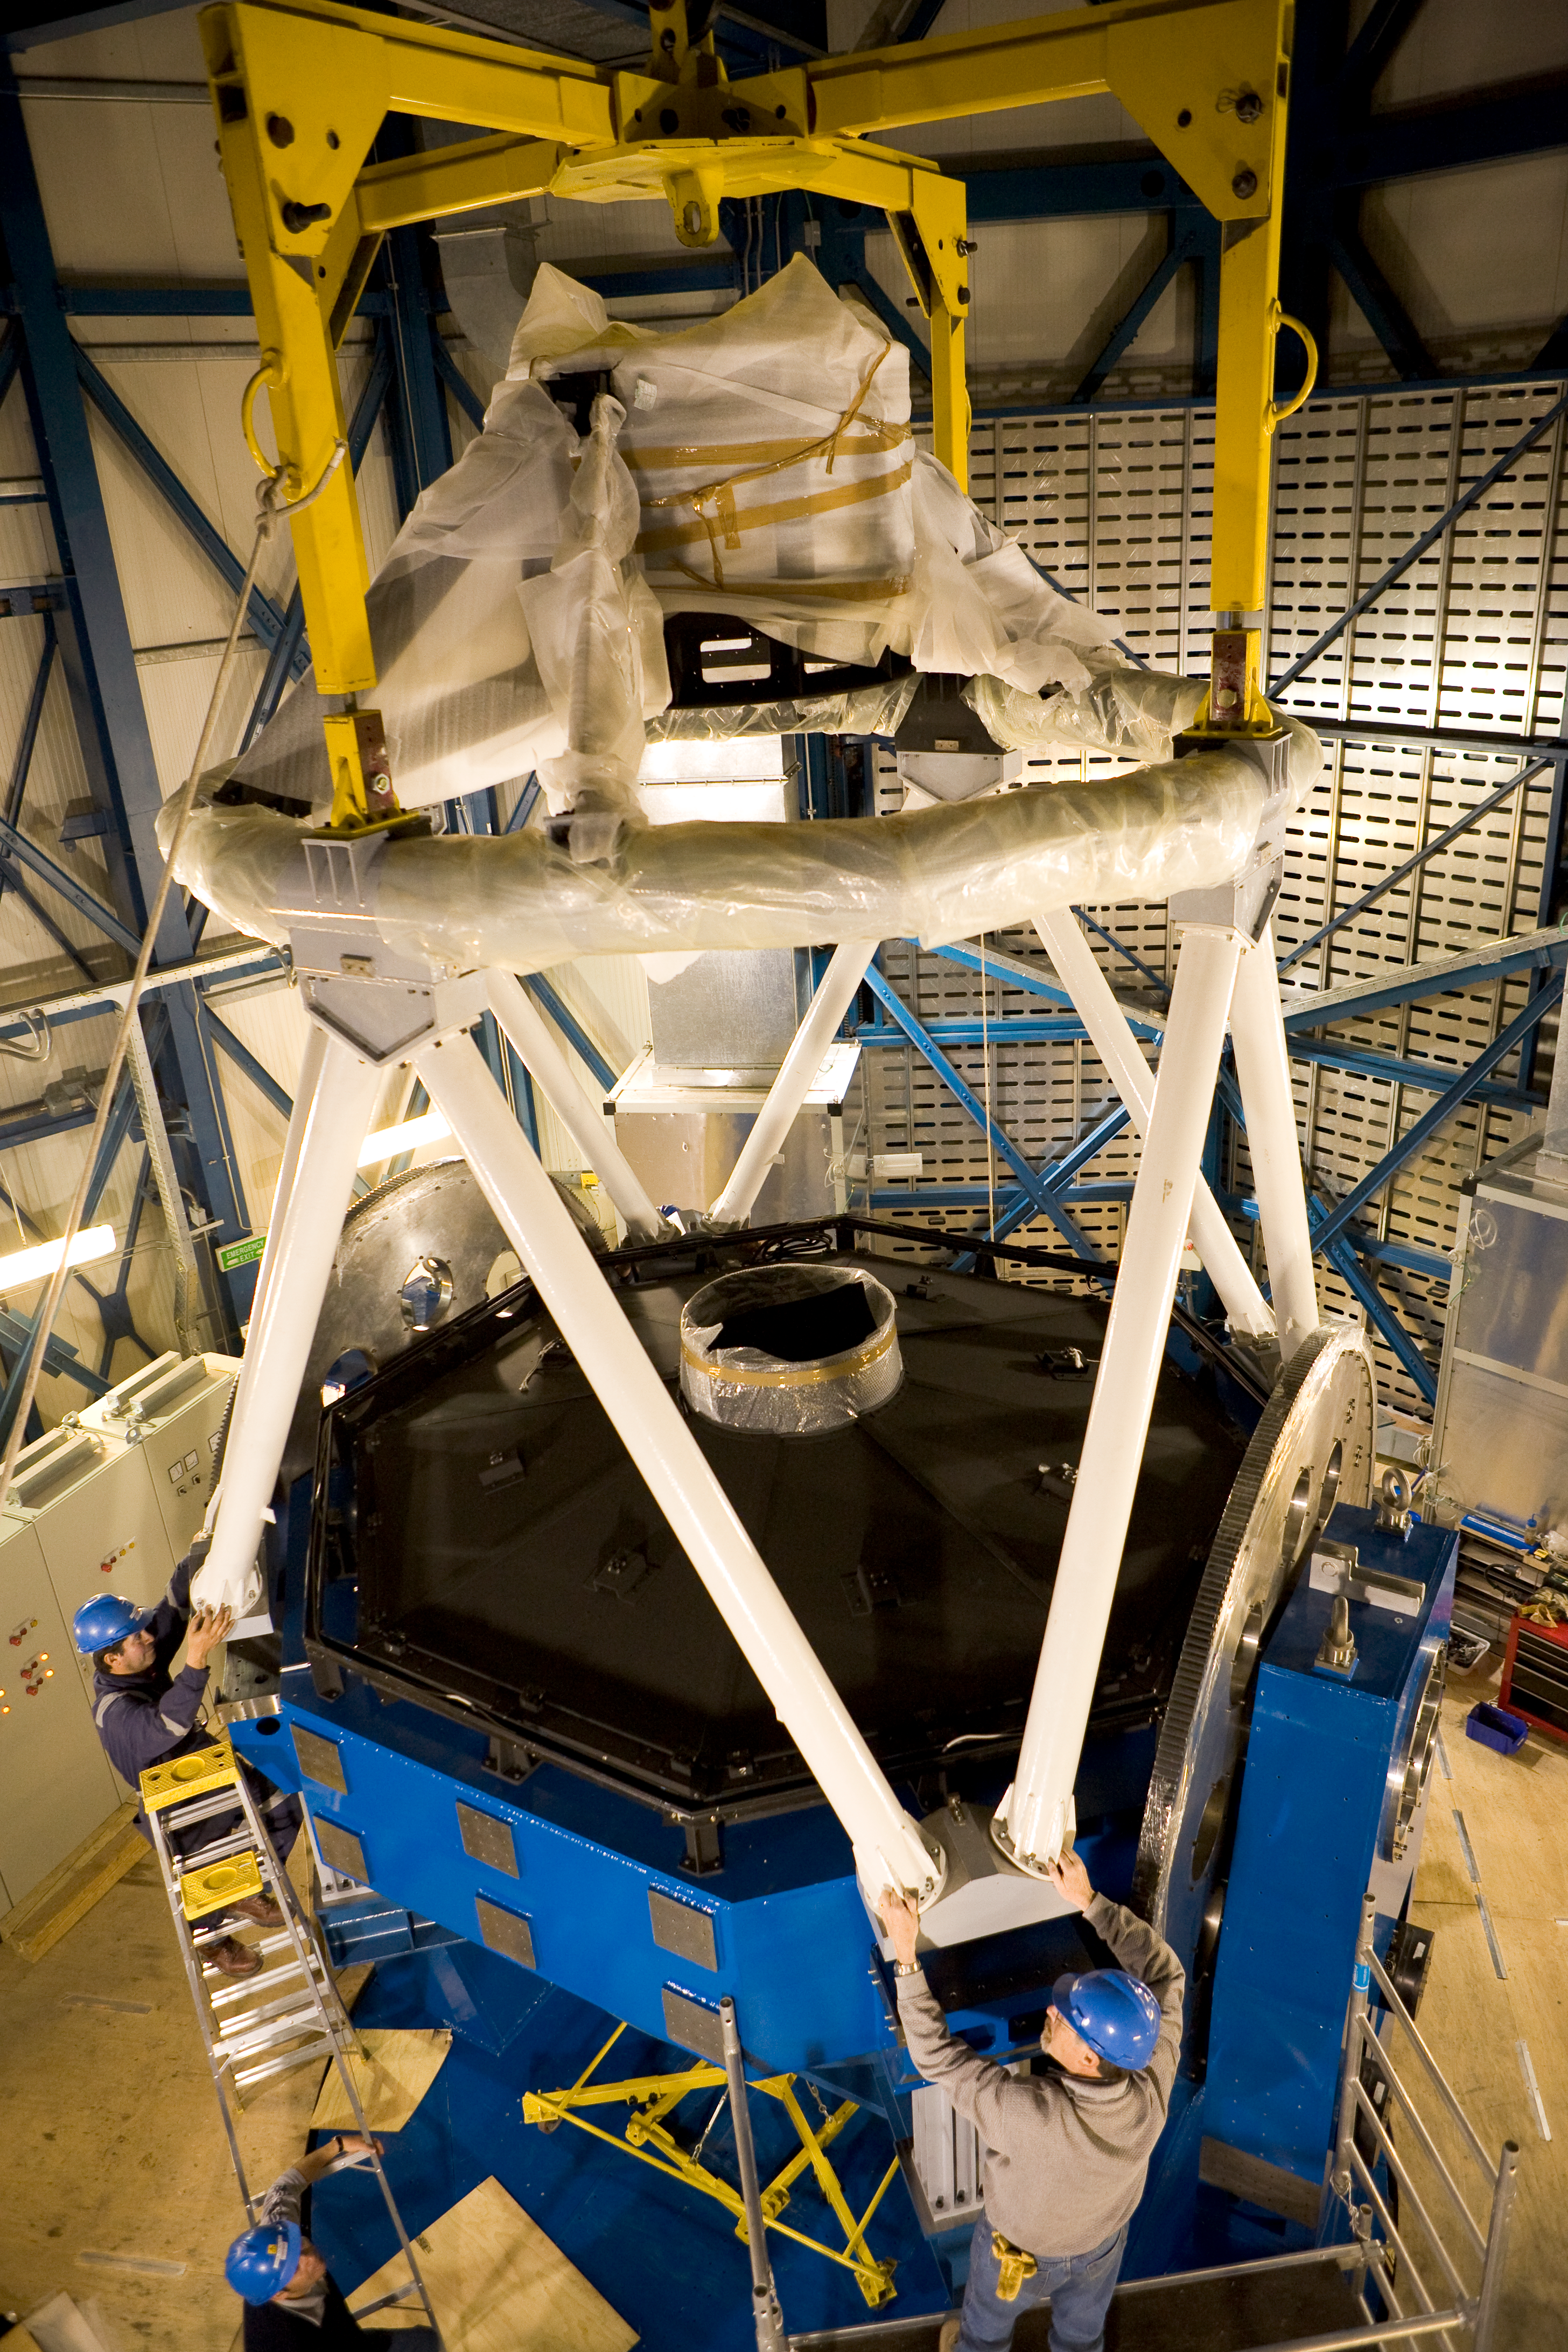

VST telescope structure

The 2.4m diameter VLT Survey Telescope (VST) has been integrated in its dome on the Paranal platform in 2007. The VST will be equipped with a giant CCD camera to take very wide-field images in the visible light. It will be used to survey broad regions of the sky and catalog the celestial objects. On this image from end-2007, the VST is being assembled on Paranal.

Credit: ESO/H.H.Heyer